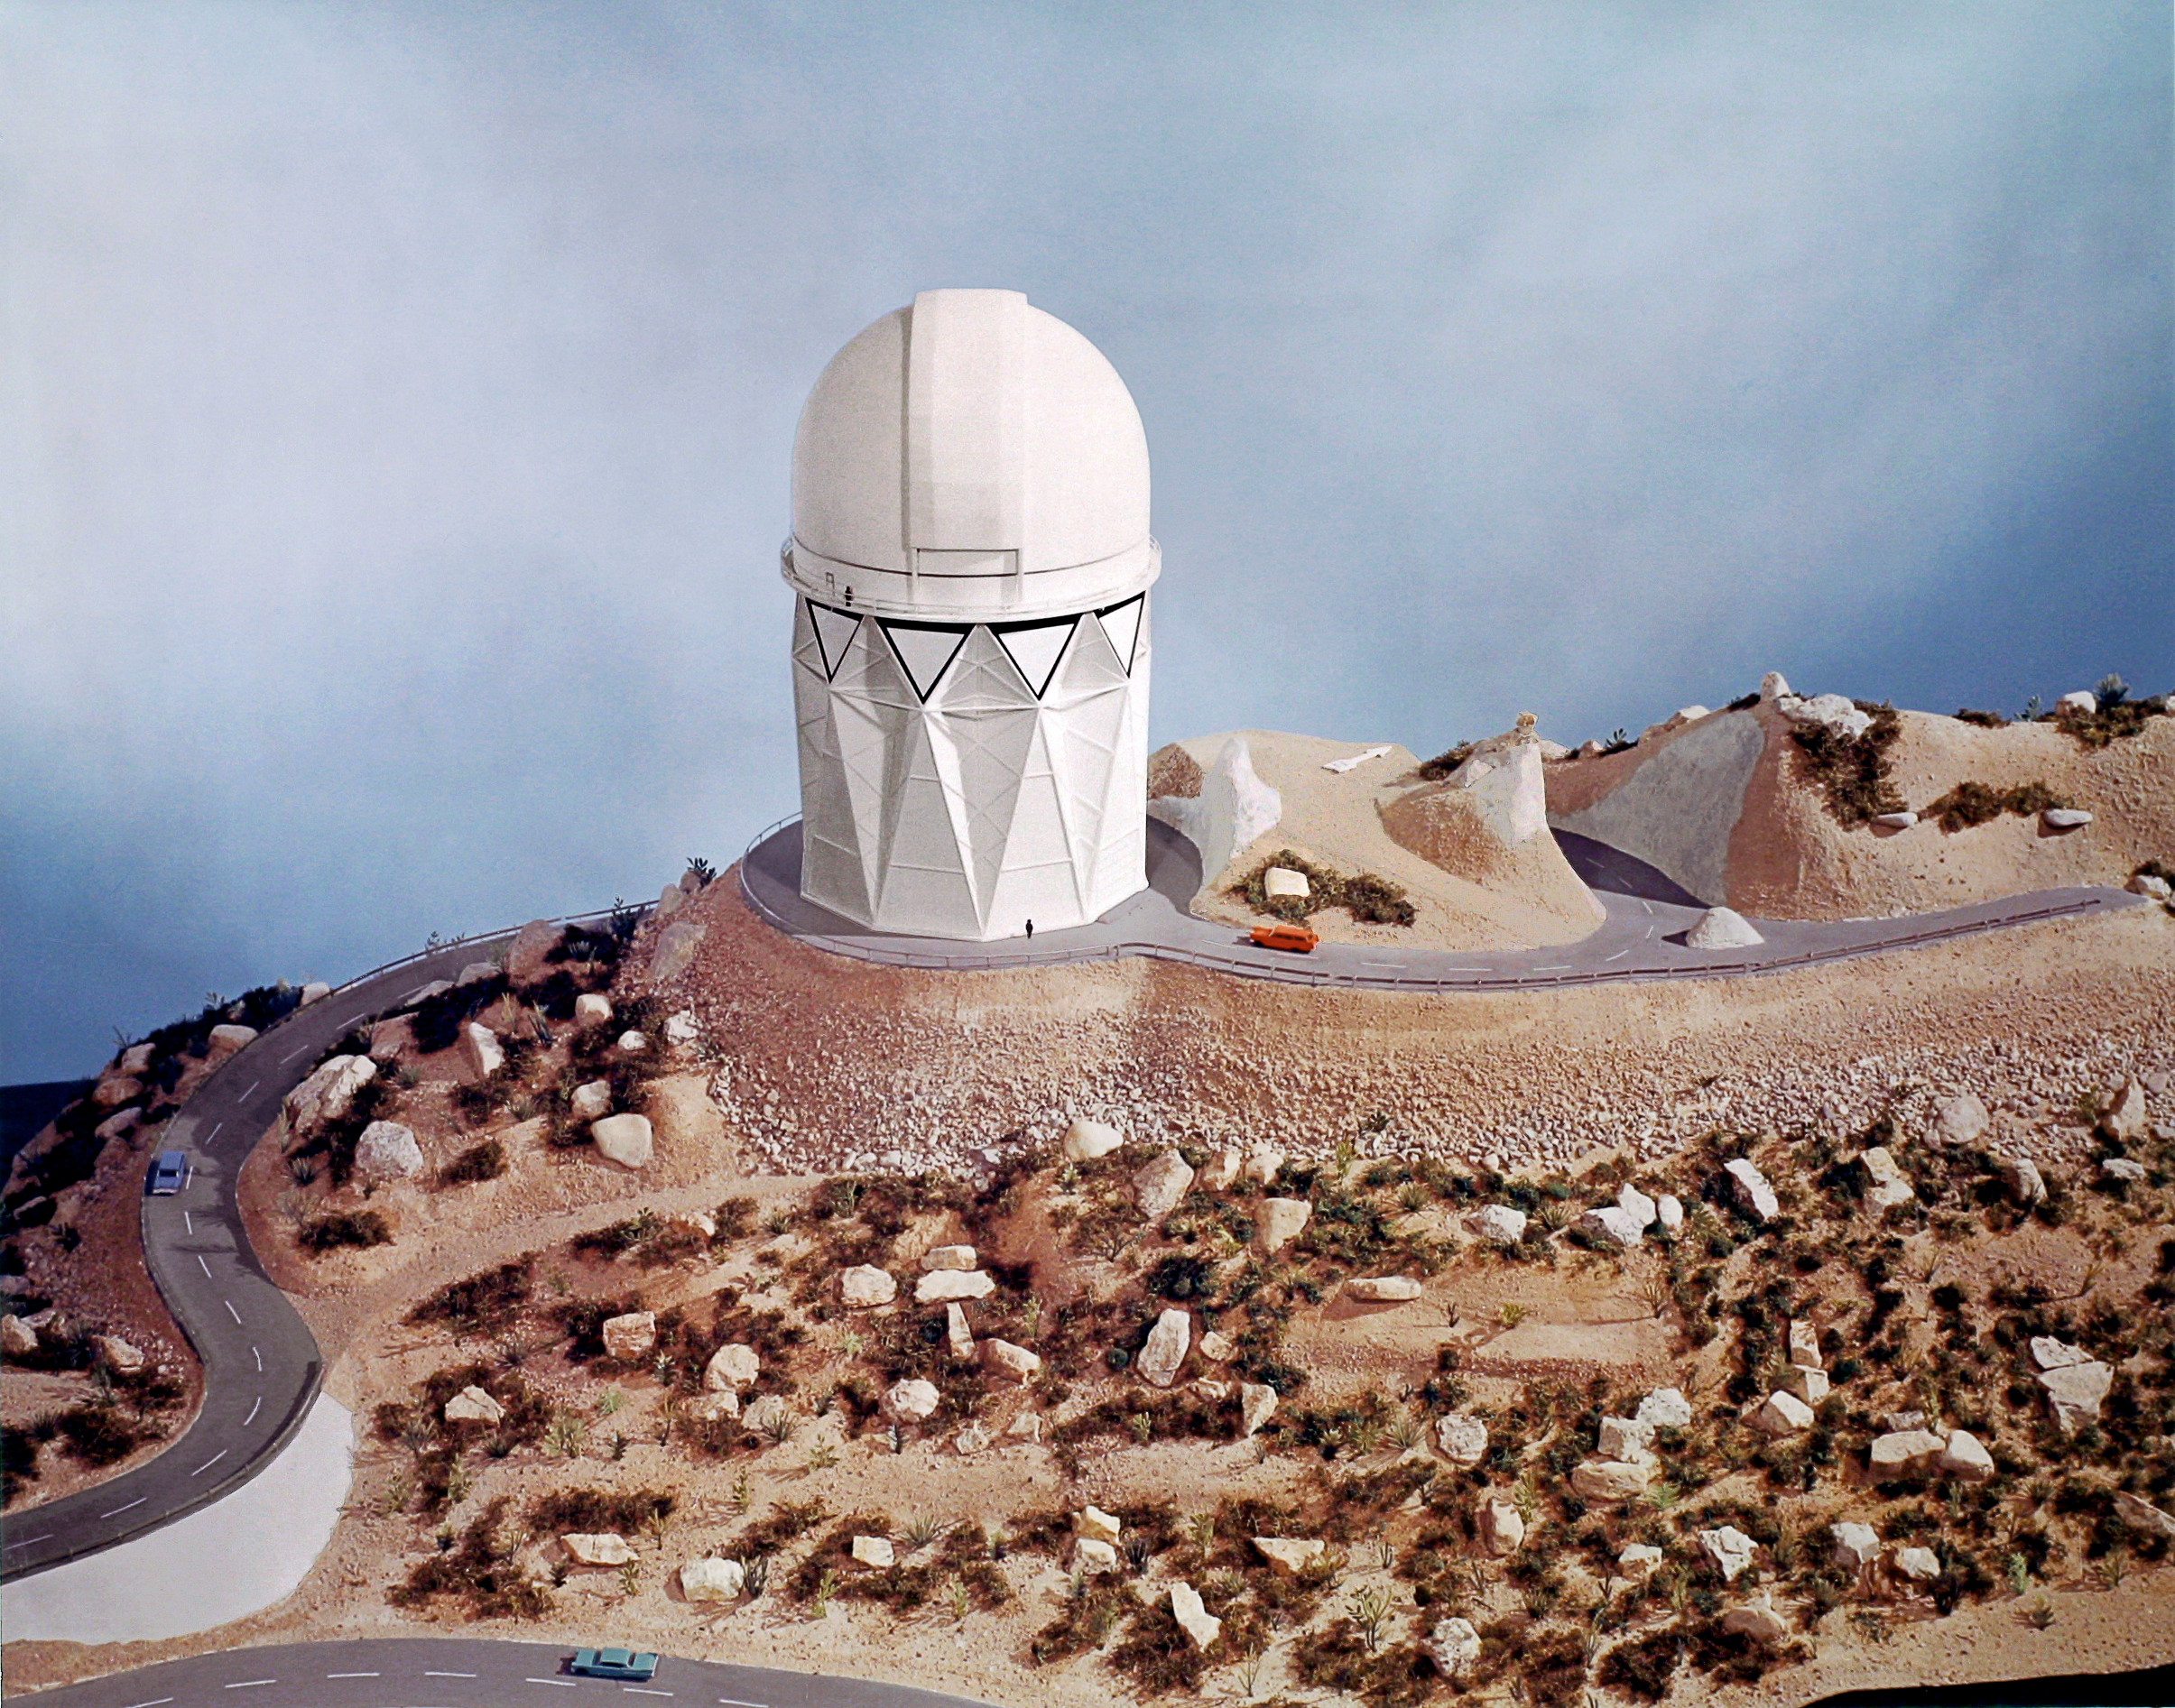

Mayall 4-meter

Model of the Kitt Peak Mayall 4-meter telescope and its site on the mountain.

Credit: NOIRLab/NSF/AURA